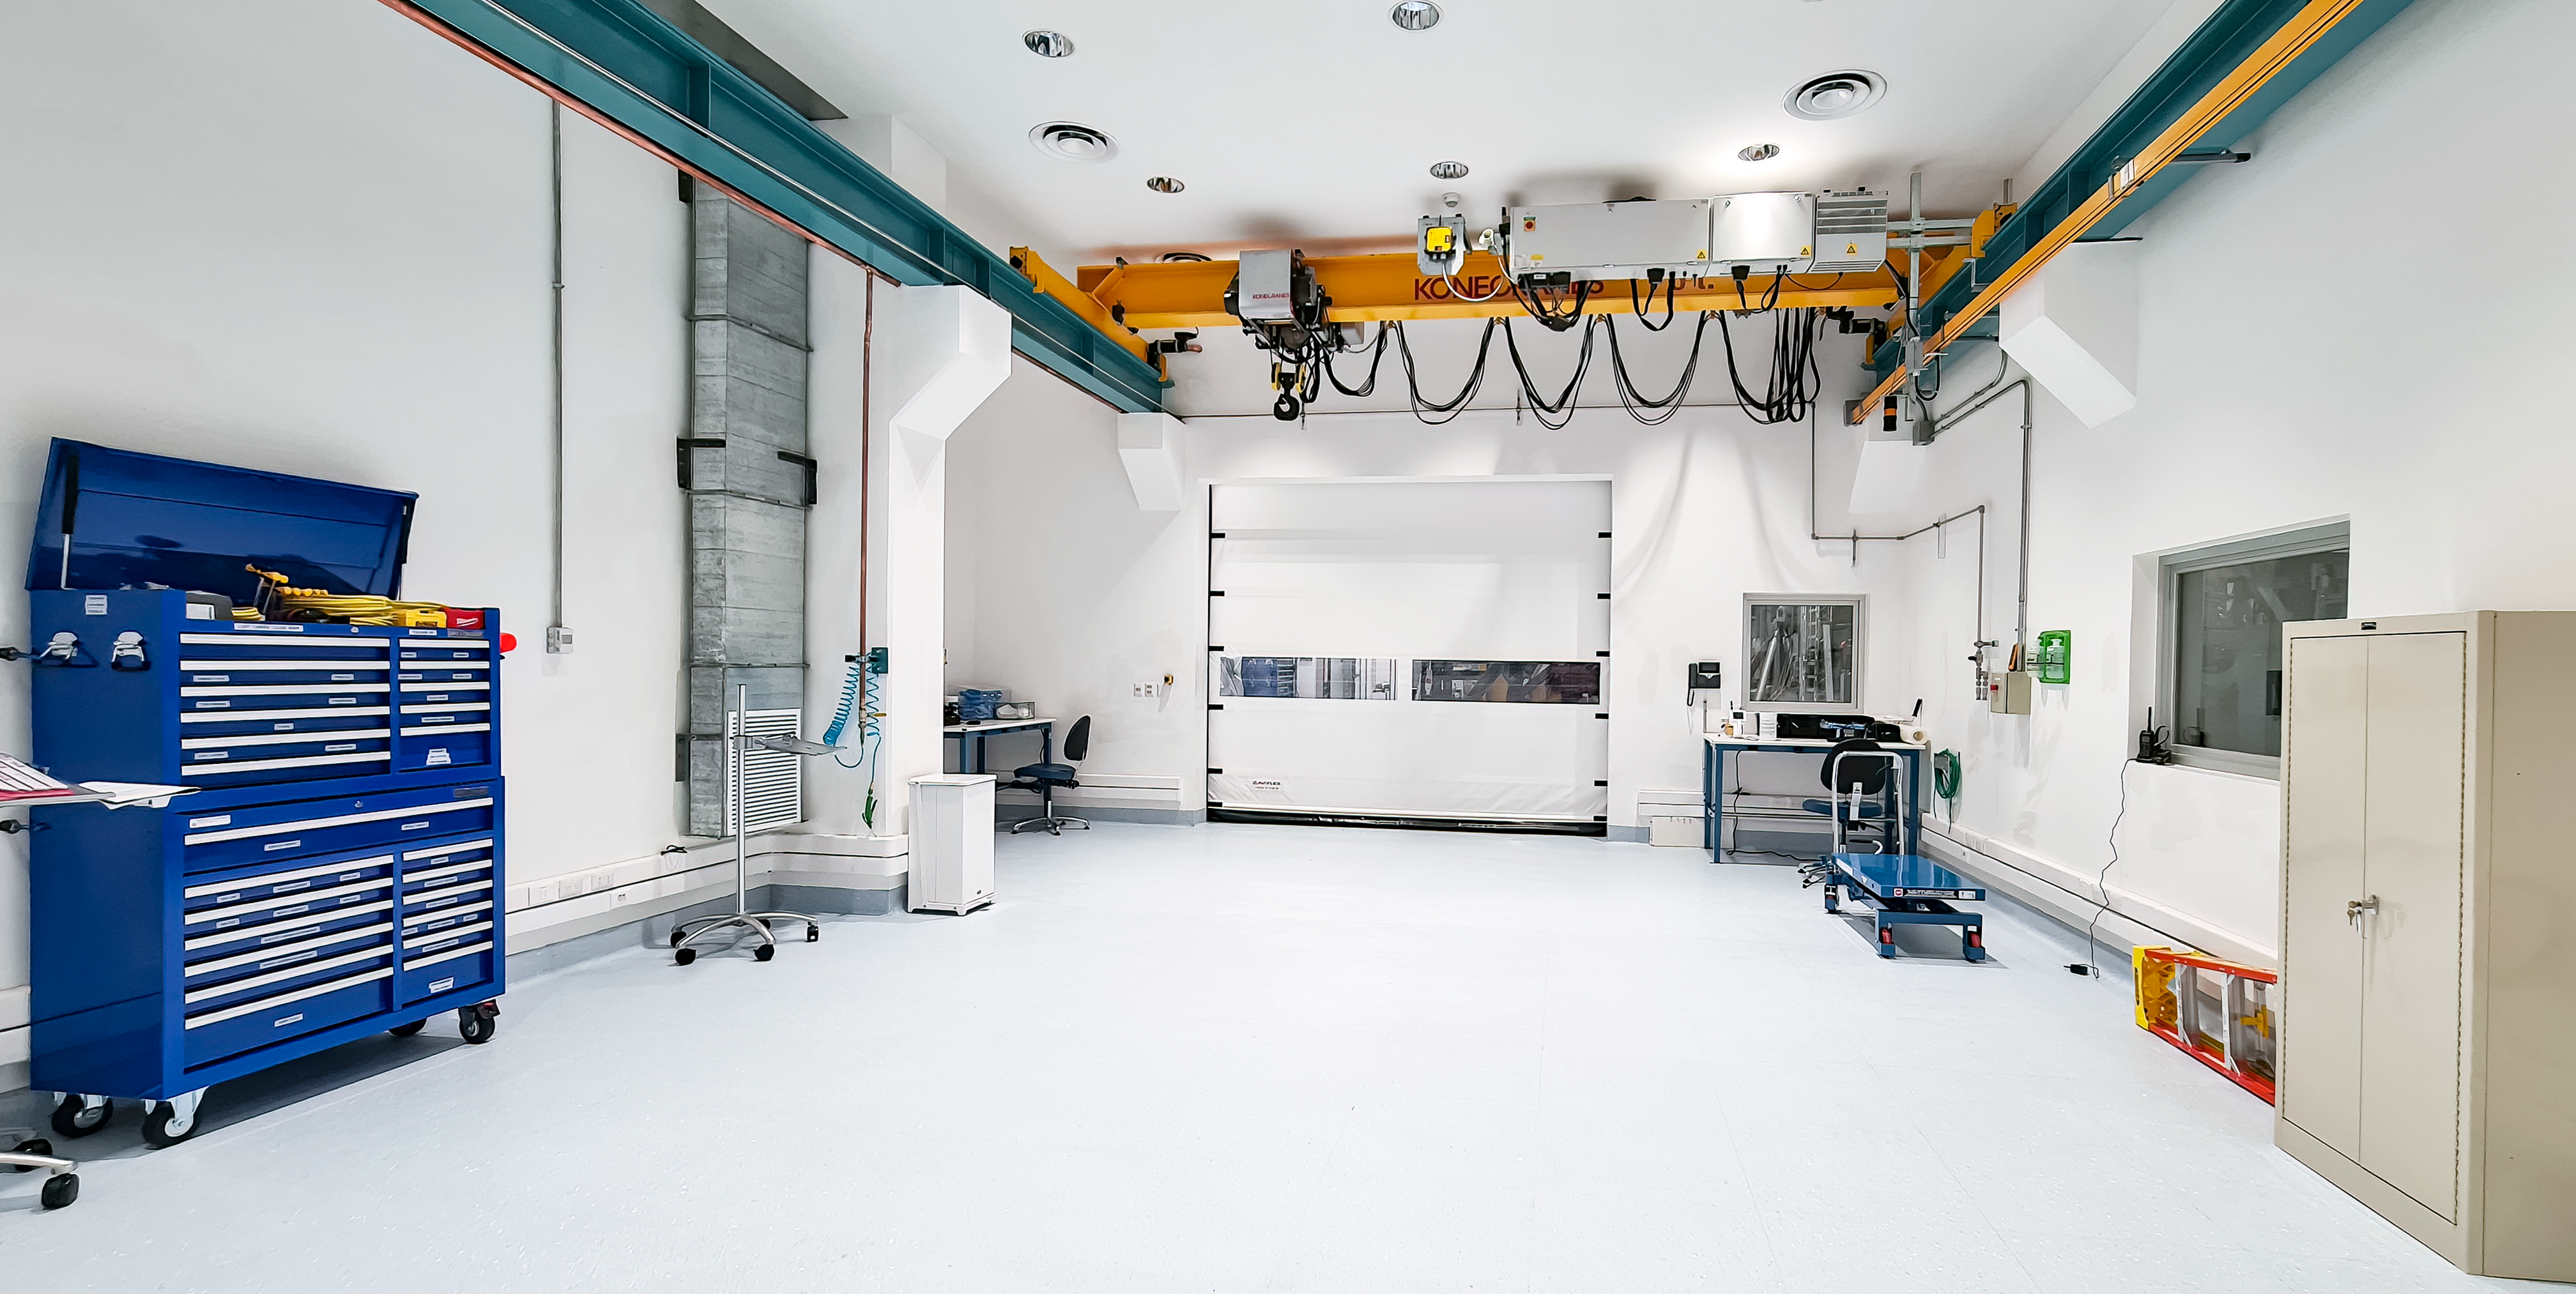

Inspection of the Rubin summit facility on Cerro Pachón 2 September 2020

An earthquake of magnitude 6.8 was recorded in Chile on 1 September 2020, affecting the regions of Antofagasta, Atacama, Coquimbo, Valparaiso, and Metropolitana. Shortly after the first quake, a second earthquake (magnitude 6.2) was recorded in approximately the same area. A team from Rubin Observatory was scheduled to do a regular inspection of the summit facility on Cerro Pachón the following day. They paid particular attention to infrastructure that might have been affected by the earthquakes, but found no significant damage.

Credit: Rubin Obs/NSF/AURA